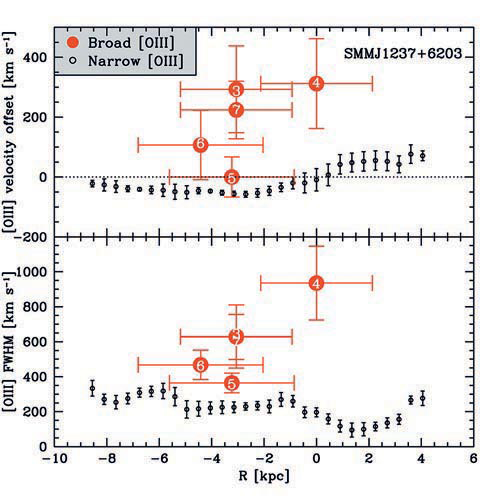

Velocity and FWHM components of the broad and narrow [OIII] emission

Velocity and FWHM components of the broad and narrow [OIII] emission plotted as a function of radius from the nucleus. The numbered regions correspond to those indicated in geminiann10006b.

Credit: International Gemini Observatory/NOIRLab/NSF/AURA